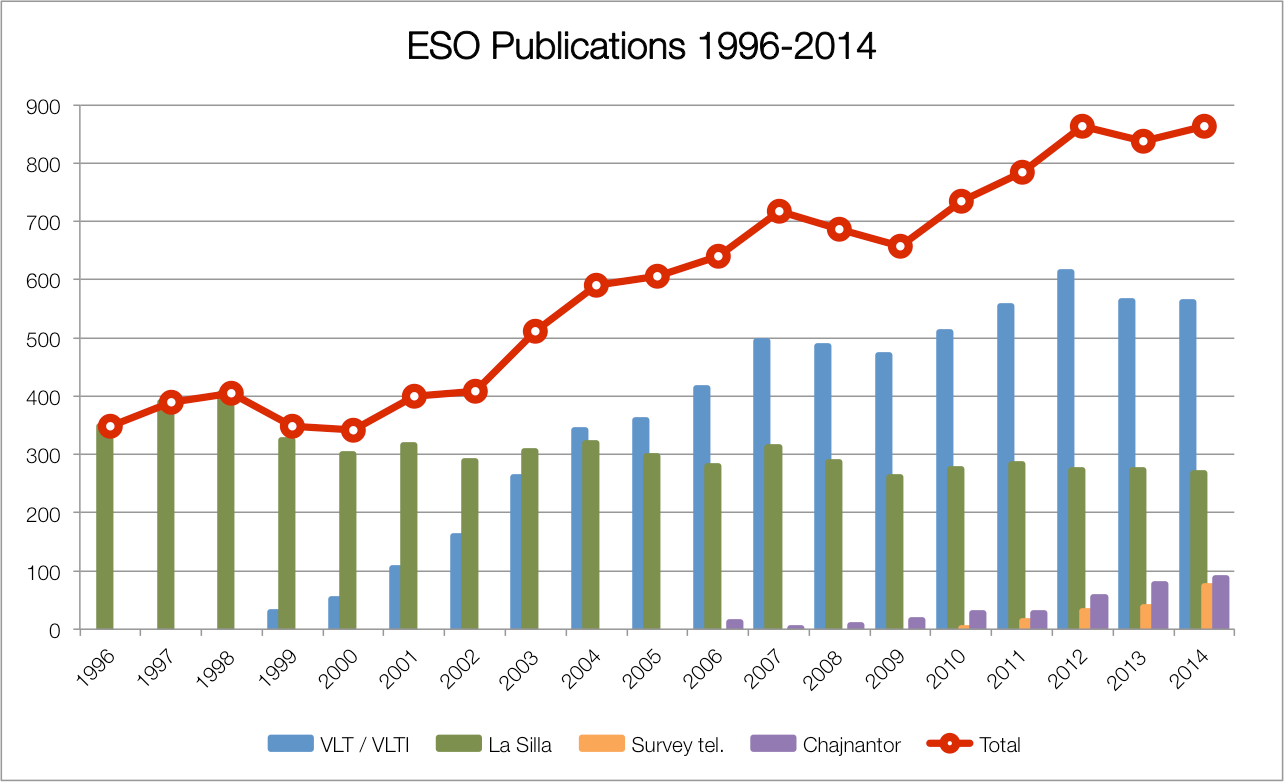

Number of papers published using observations from ESO facilities

The number of refereed papers published based on data from ESO telescopes over the period 1996 to the 2014. These numbers are from the ESO Telescope Bibliography (telbib).

Credit: ESO